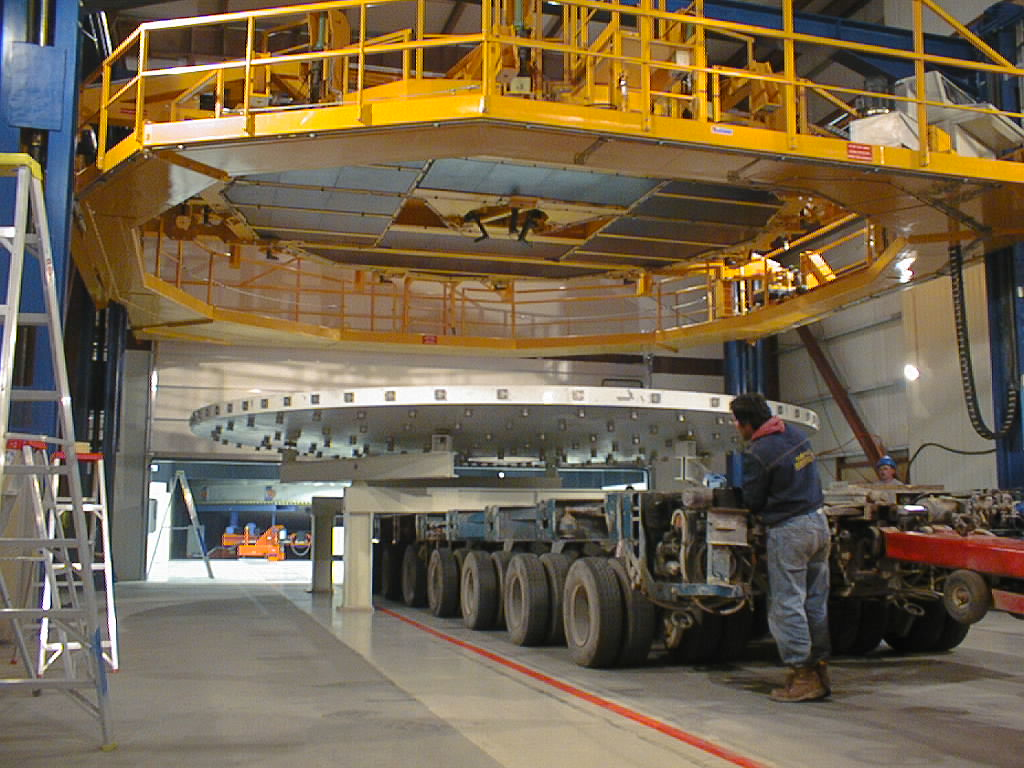

The concrete mirror is removed

The concrete mirror is then lowered unto a simple support system and moved out of the building.

Credit: ESO